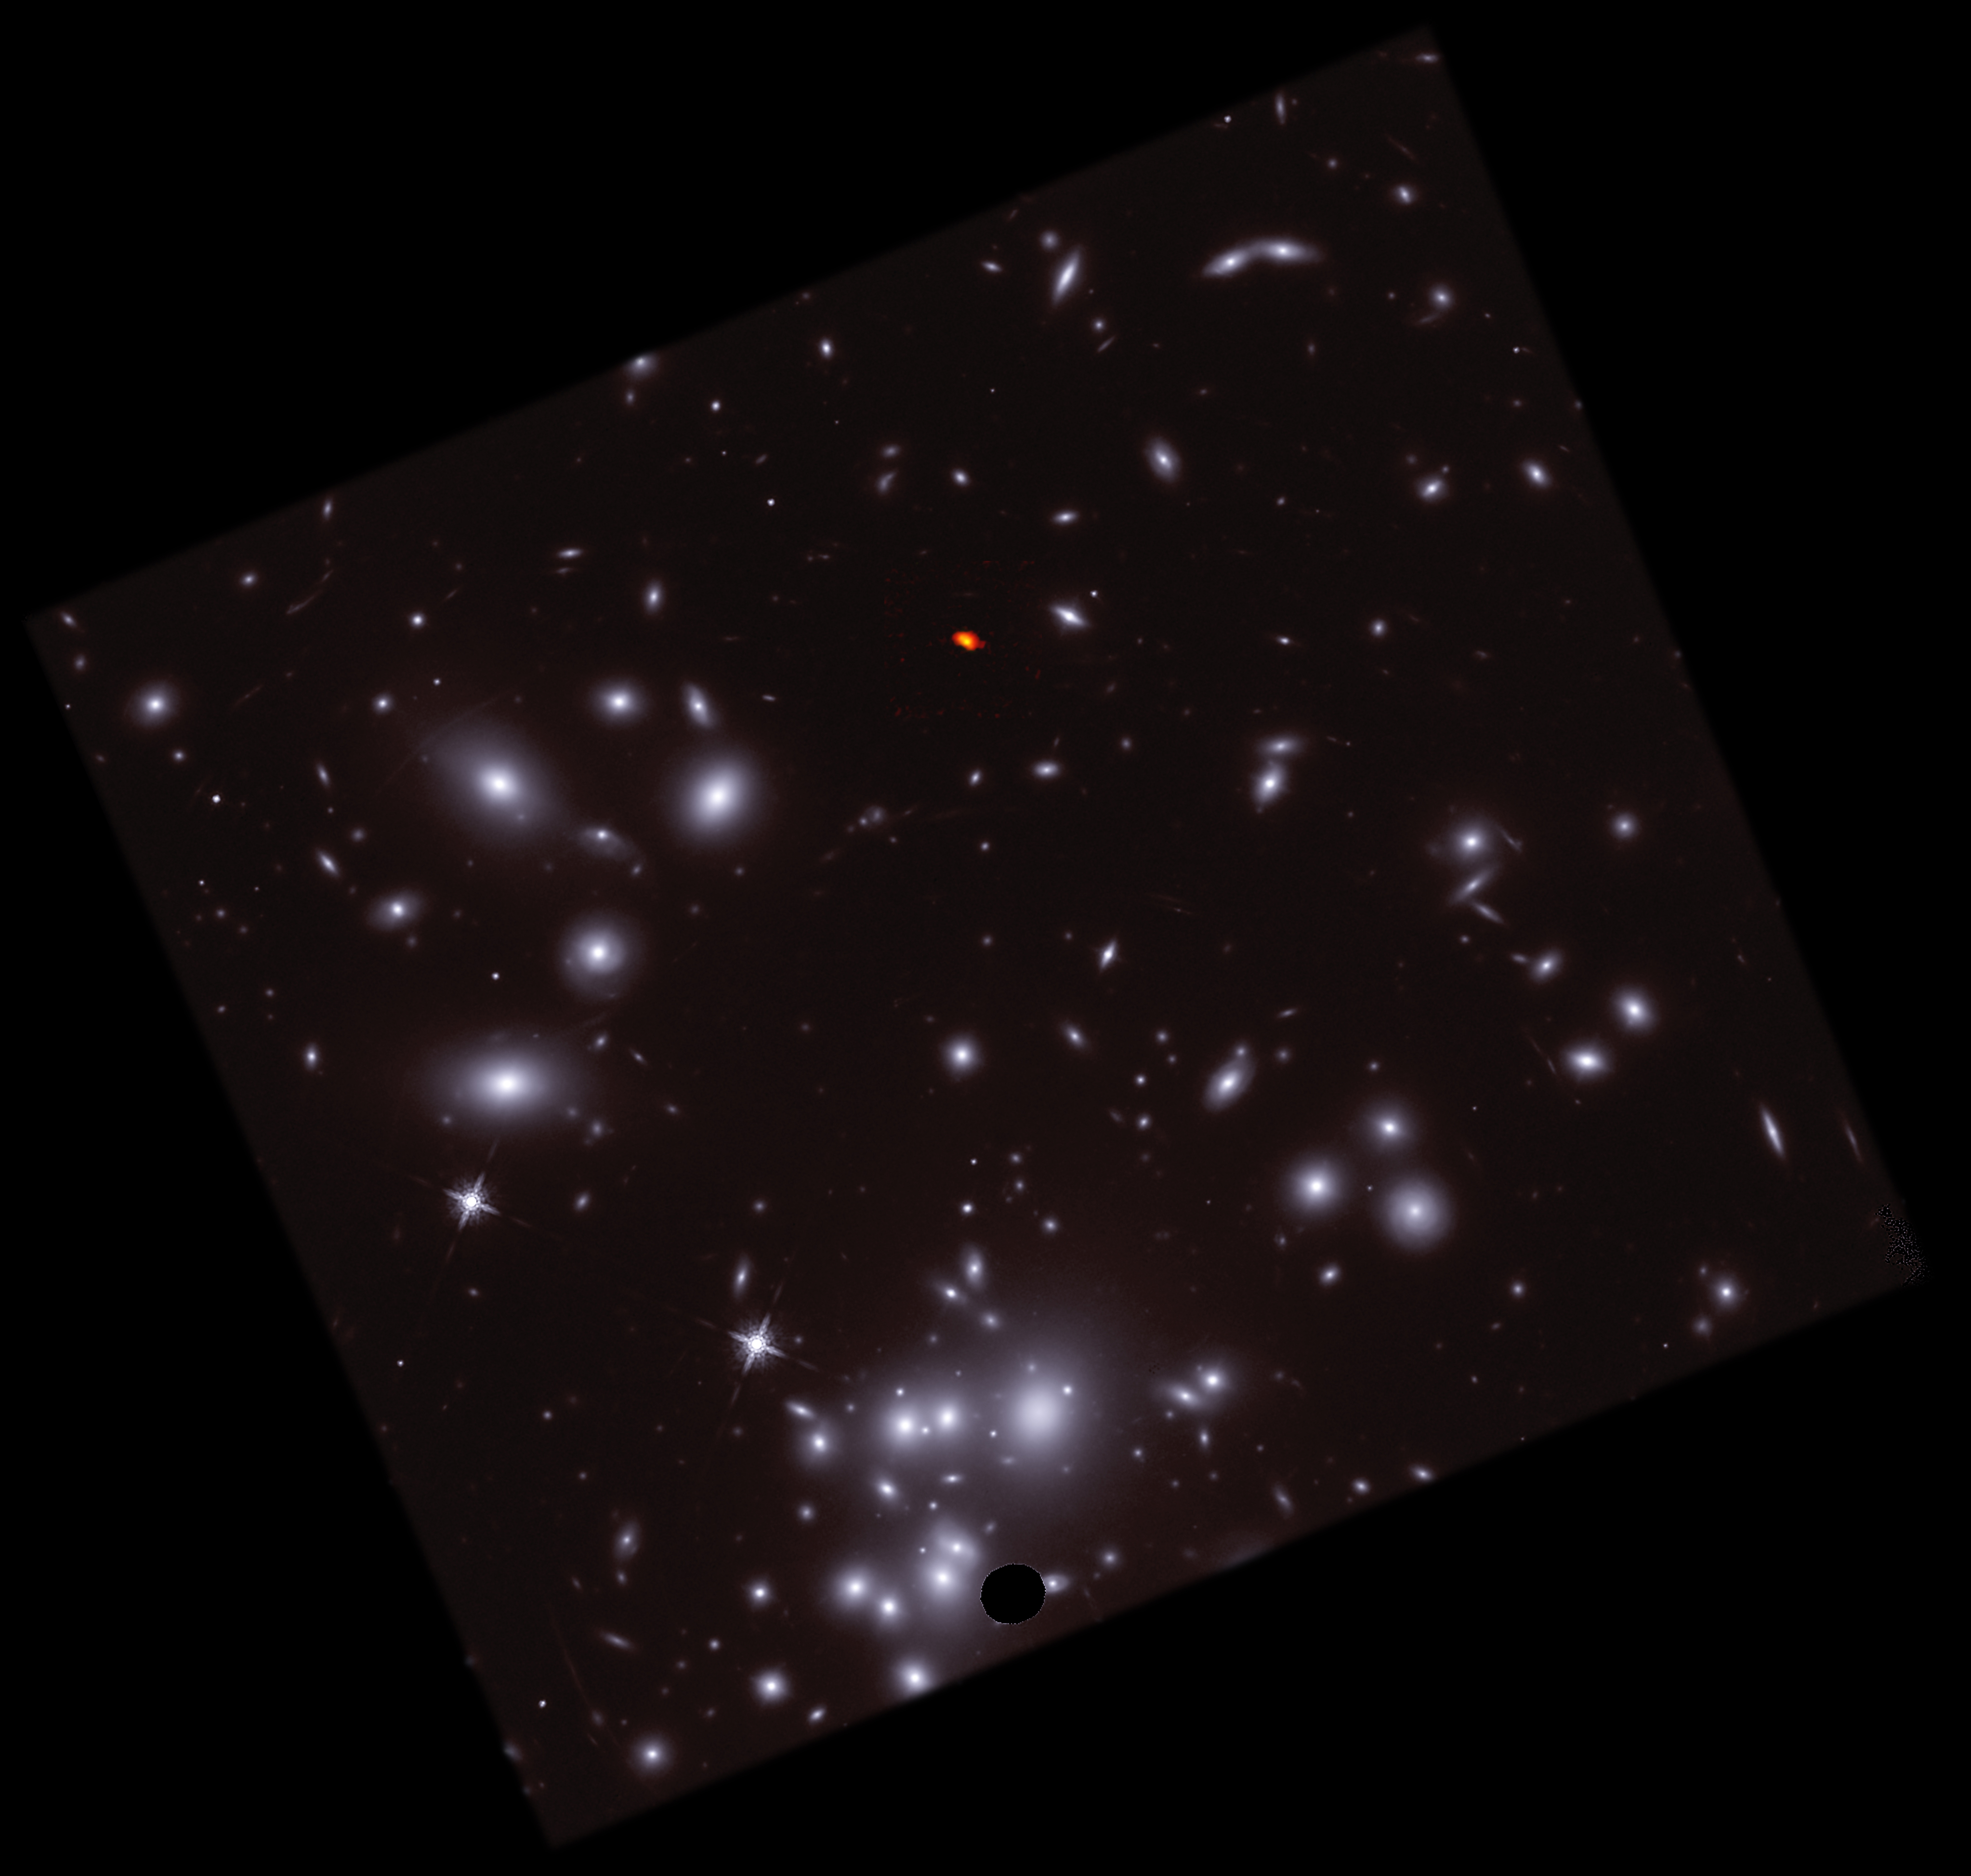

ALMA and HST Composite of A1689-zD1

This composite combines radio images of A1689-zD1, captured using the Atacama Large Millimeter/submillimeter Array (ALMA), shown in orange/red, with optical images from the Hubble Space Telescope (HST), shown in blue/white. In the context of its surroundings, it becomes clear how A1689-zD1 managed to “hide out” behind Abell 1689, and why gravitational lensing— the magnification of the young galaxy— are critical to studying its behaviors and processes.

Credit: ALMA (ESO/NAOJ/NRAO)/H. Akins (Grinnell College), HST, B. Saxton (NRAO/AUI/NSF)